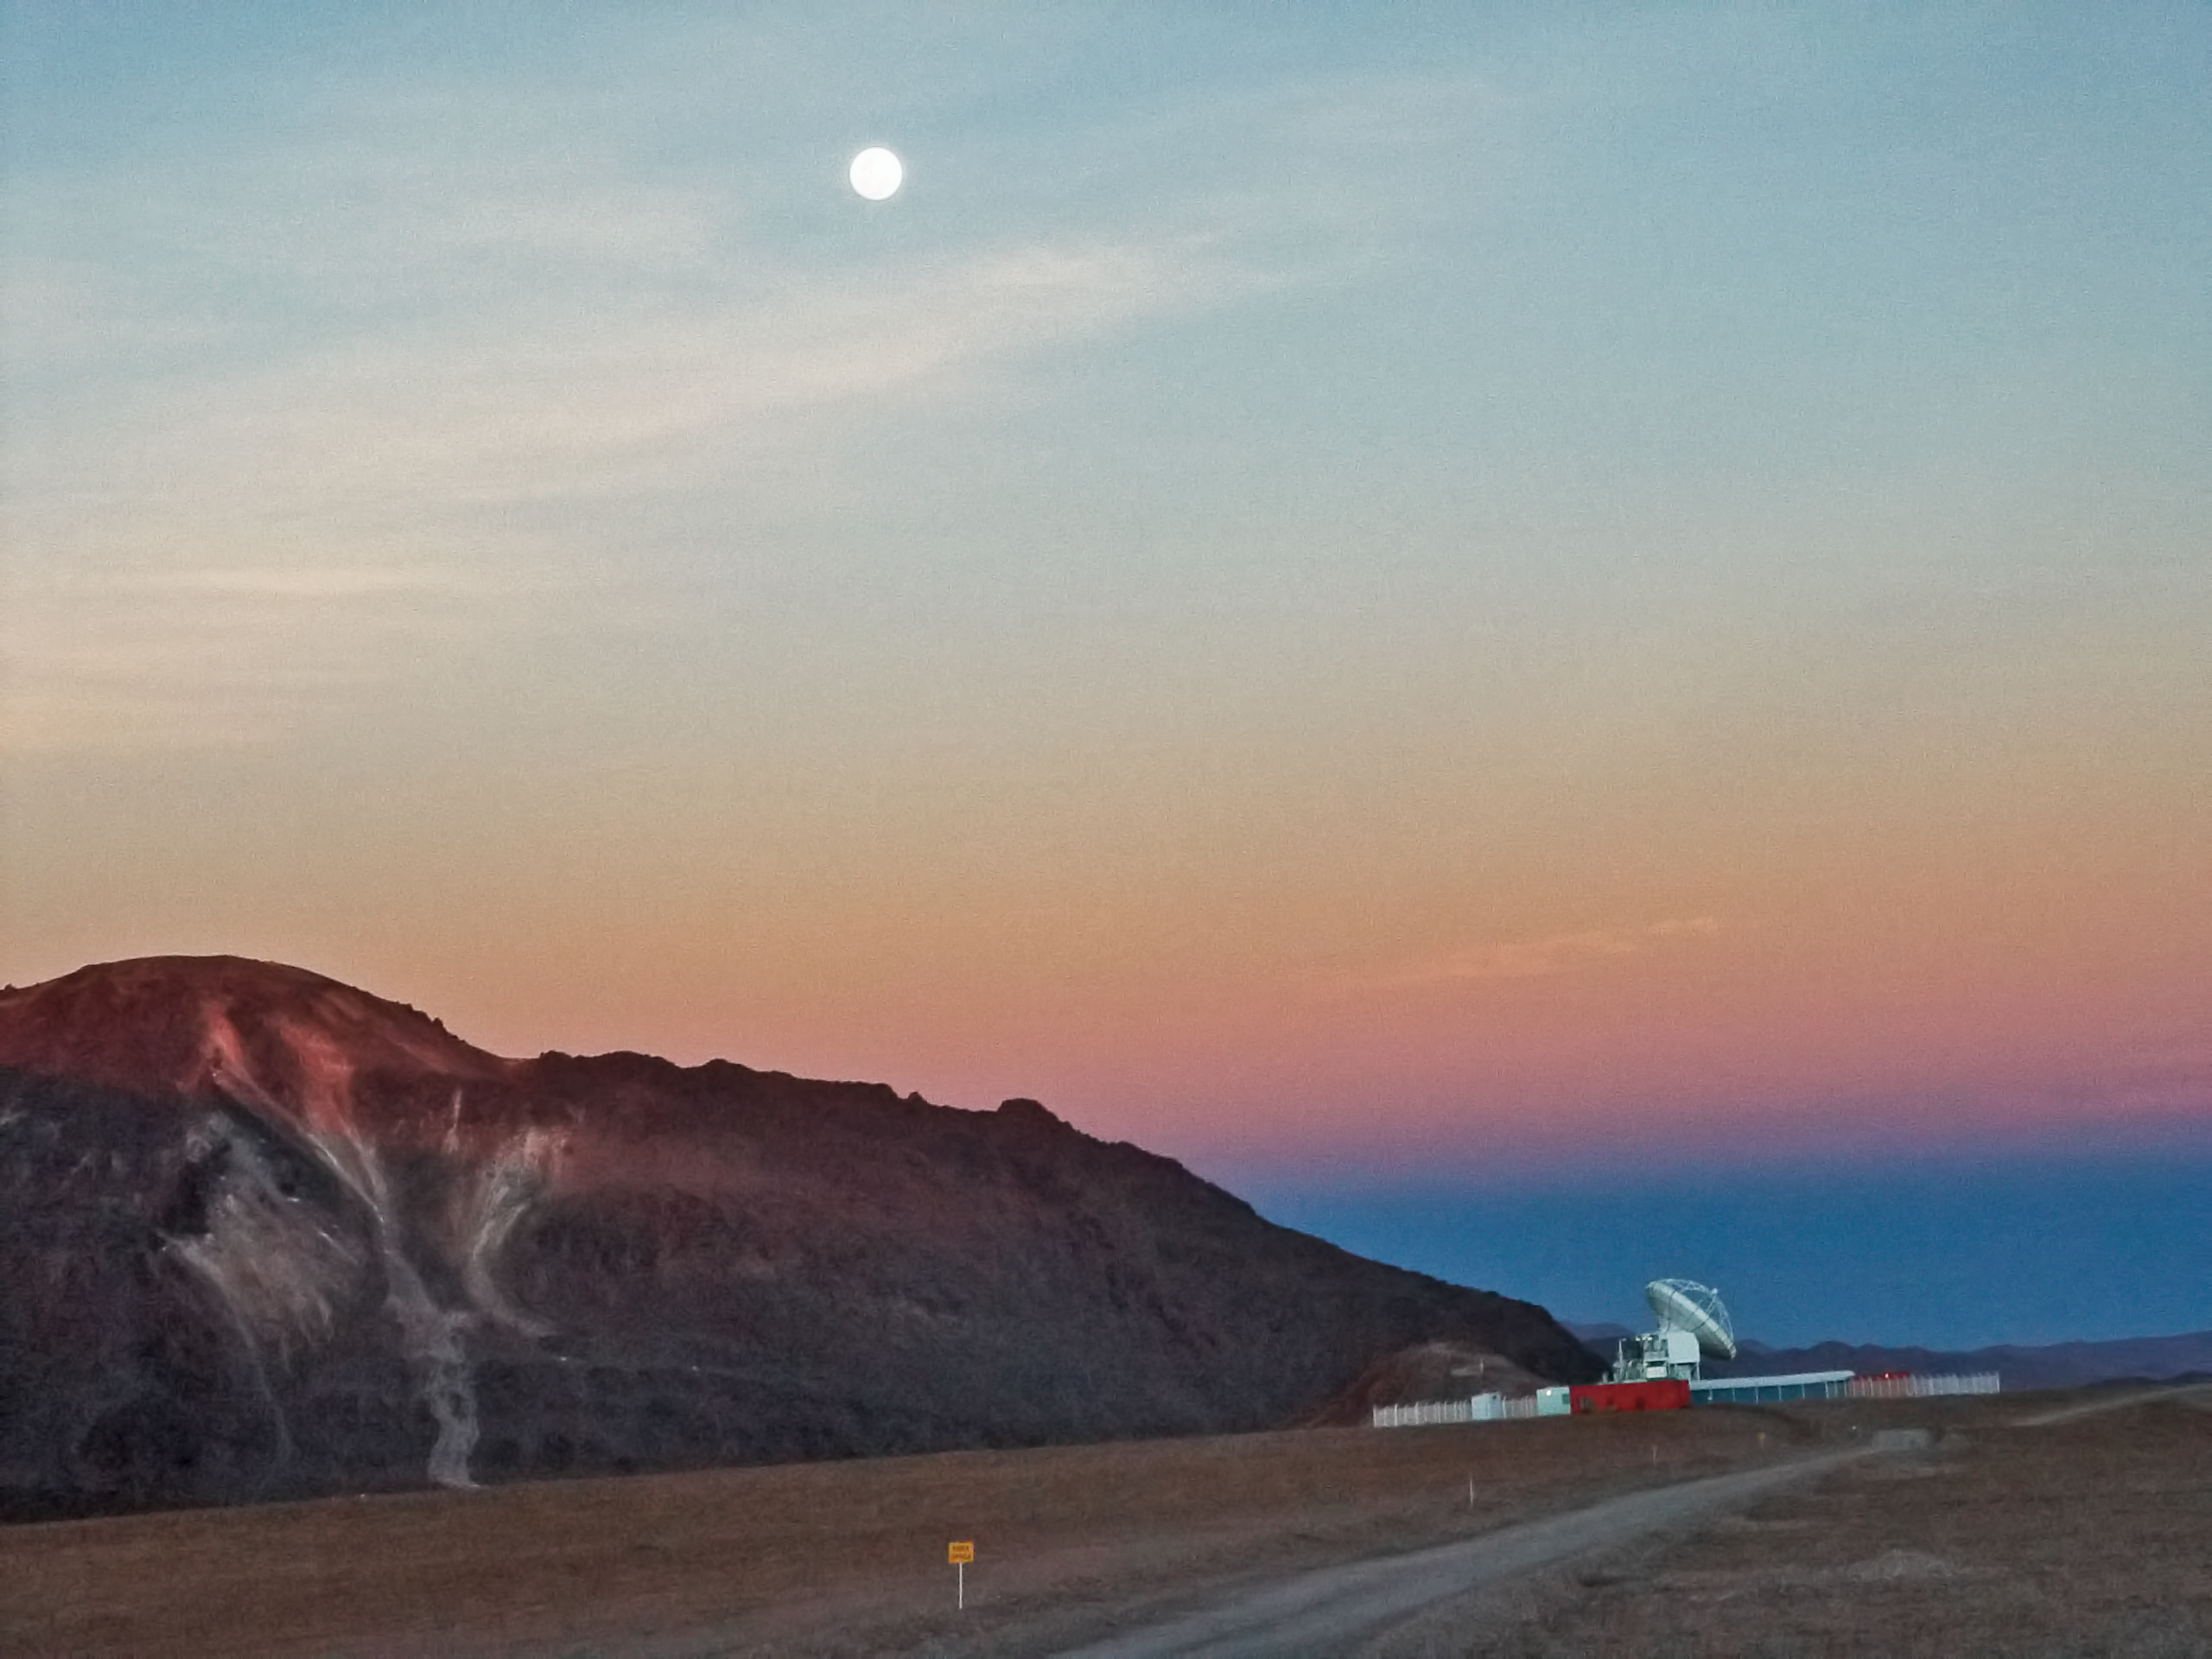

APEX after sunset

The APEX submillimetre antenna and Cerro Chajnantor right after sunset.

Credit: ESO